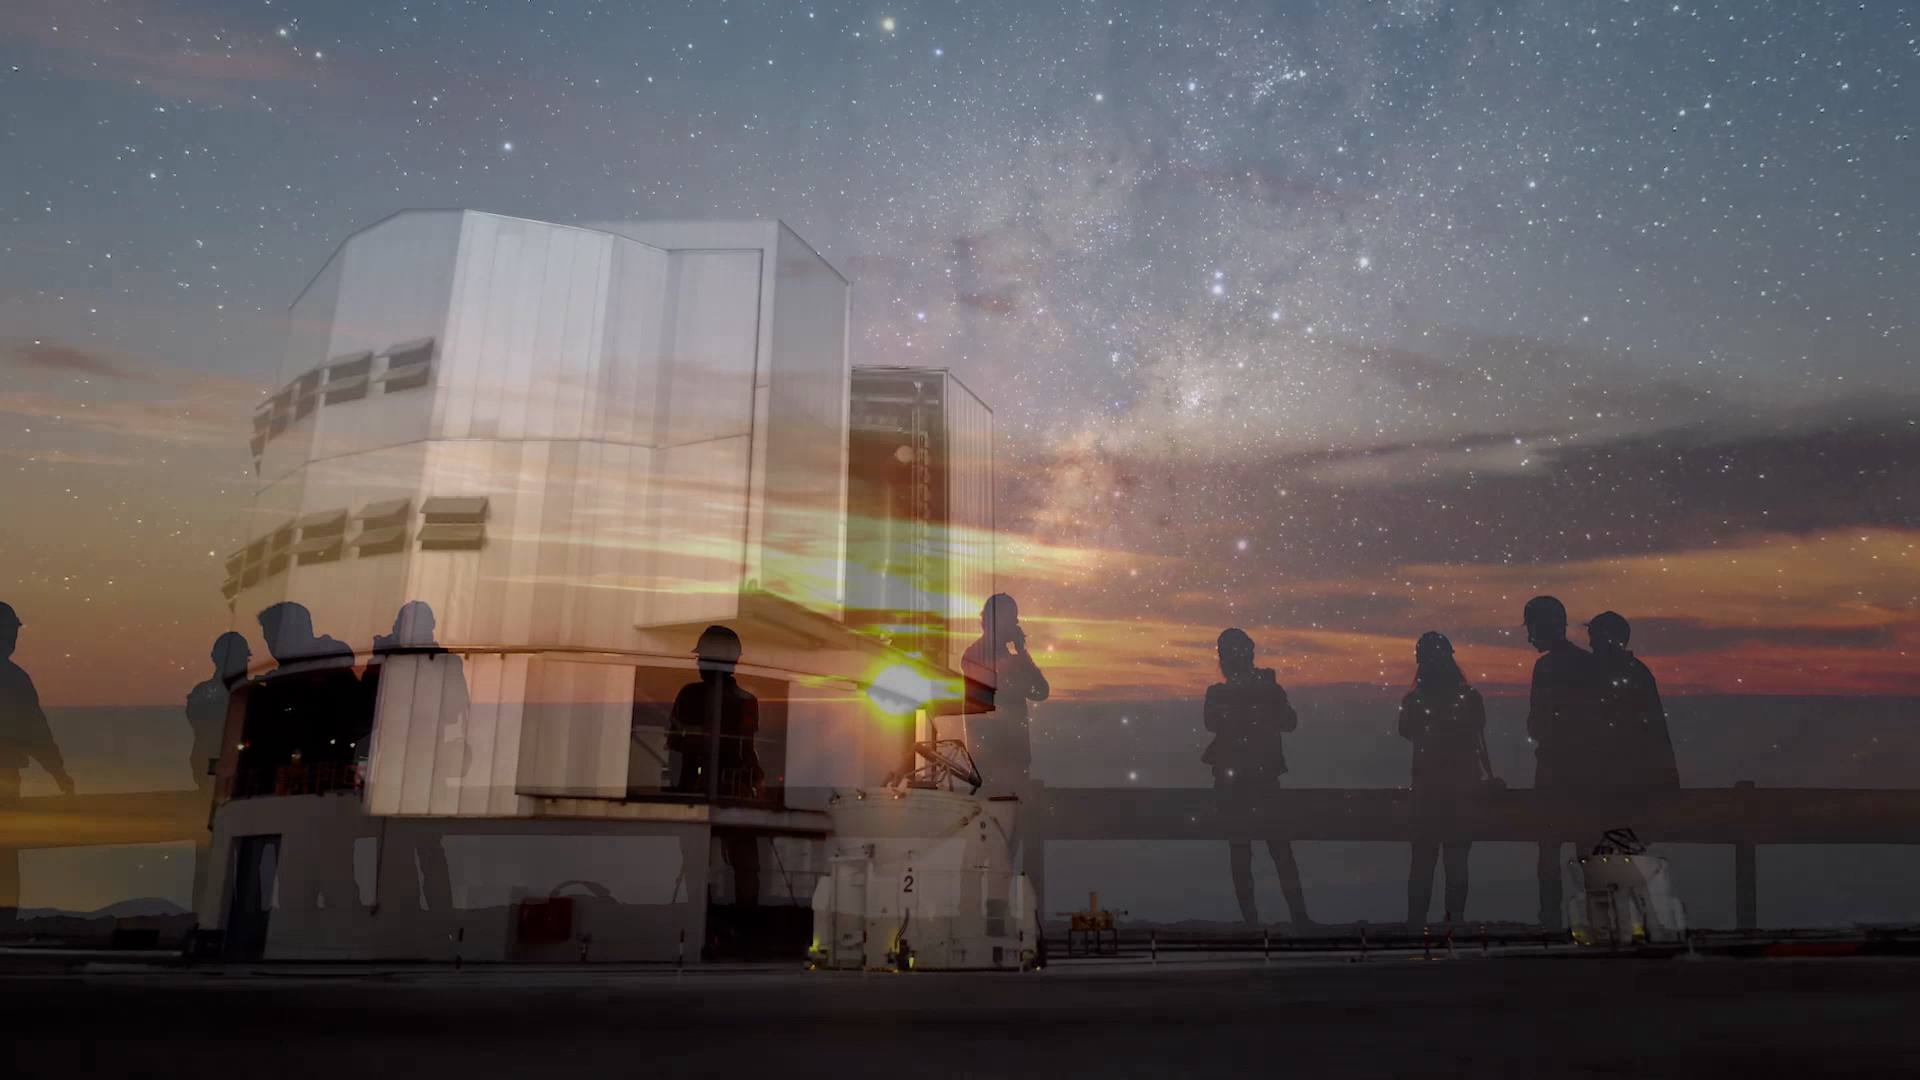

Screenshot of ESOcast 73

Screenshot of ESOcast 73: Your ESO Pictures.

You can subscribe to the ESOcasts in iTunes, receive future episodes on YouTube or follow us on Vimeo.
Many other ESOcast episodes are also available.
Find out how to view and contribute subtitles for the ESOcast in multiple languages, or translate this video on dotSUB.

Credit: ESO, R. Wesson, A. Tyndall